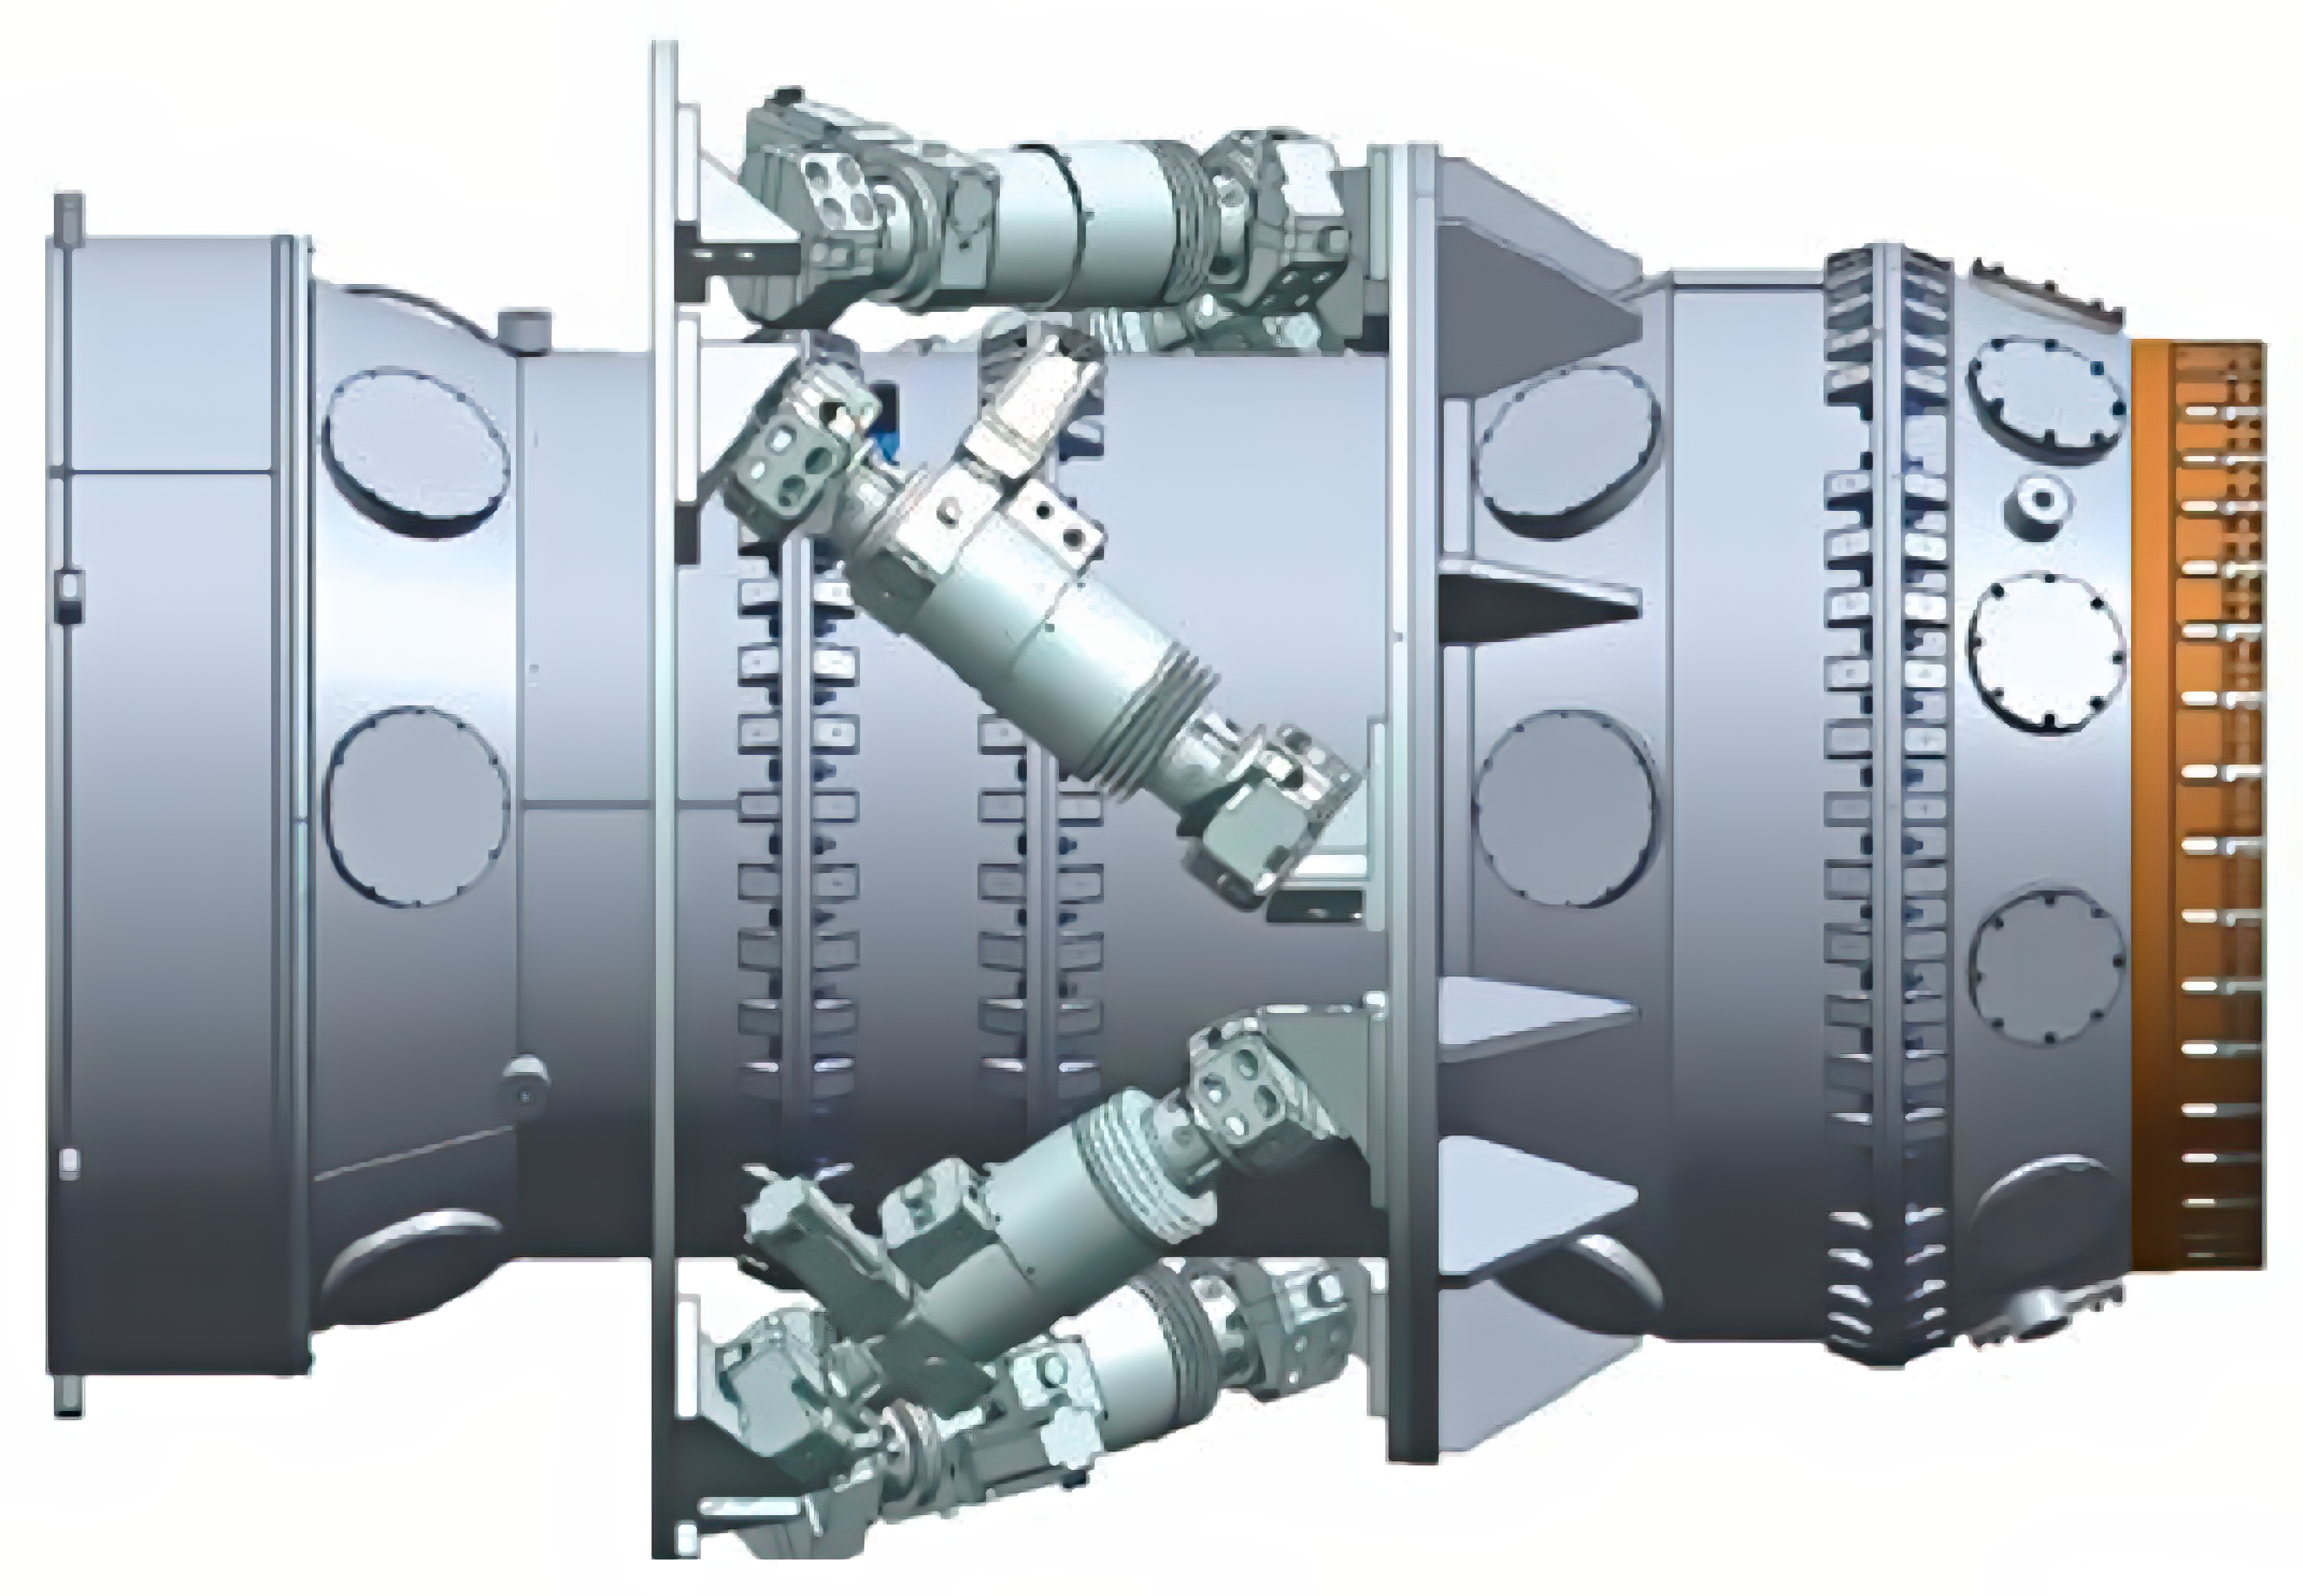

DESI's corrector

DESI's corrector is designed to provide a larger field of view to the focal plate, allowing 5,000 fibers to be arranged over 8 square degrees.

The design includes four large lenses composed of fused silica. The two smaller lenses are aspheric on one surface; all other silica surfaces are spherical. An atmospheric dispersion compensator (ADC) is included in the design, in order to meet blur requirements at off-zenith angles. This compensator includes two large wedged borosilicate lenses with spherical surfaces.

The corrector design provides a linear field of view of 3.2 degrees, corresponding to a diameter of about 812 millimeters at prime focus and an area of 8 square degrees.

Credit: Lawrence Berkeley National Lab/KPNO/NOIRLab/NSF/AURA